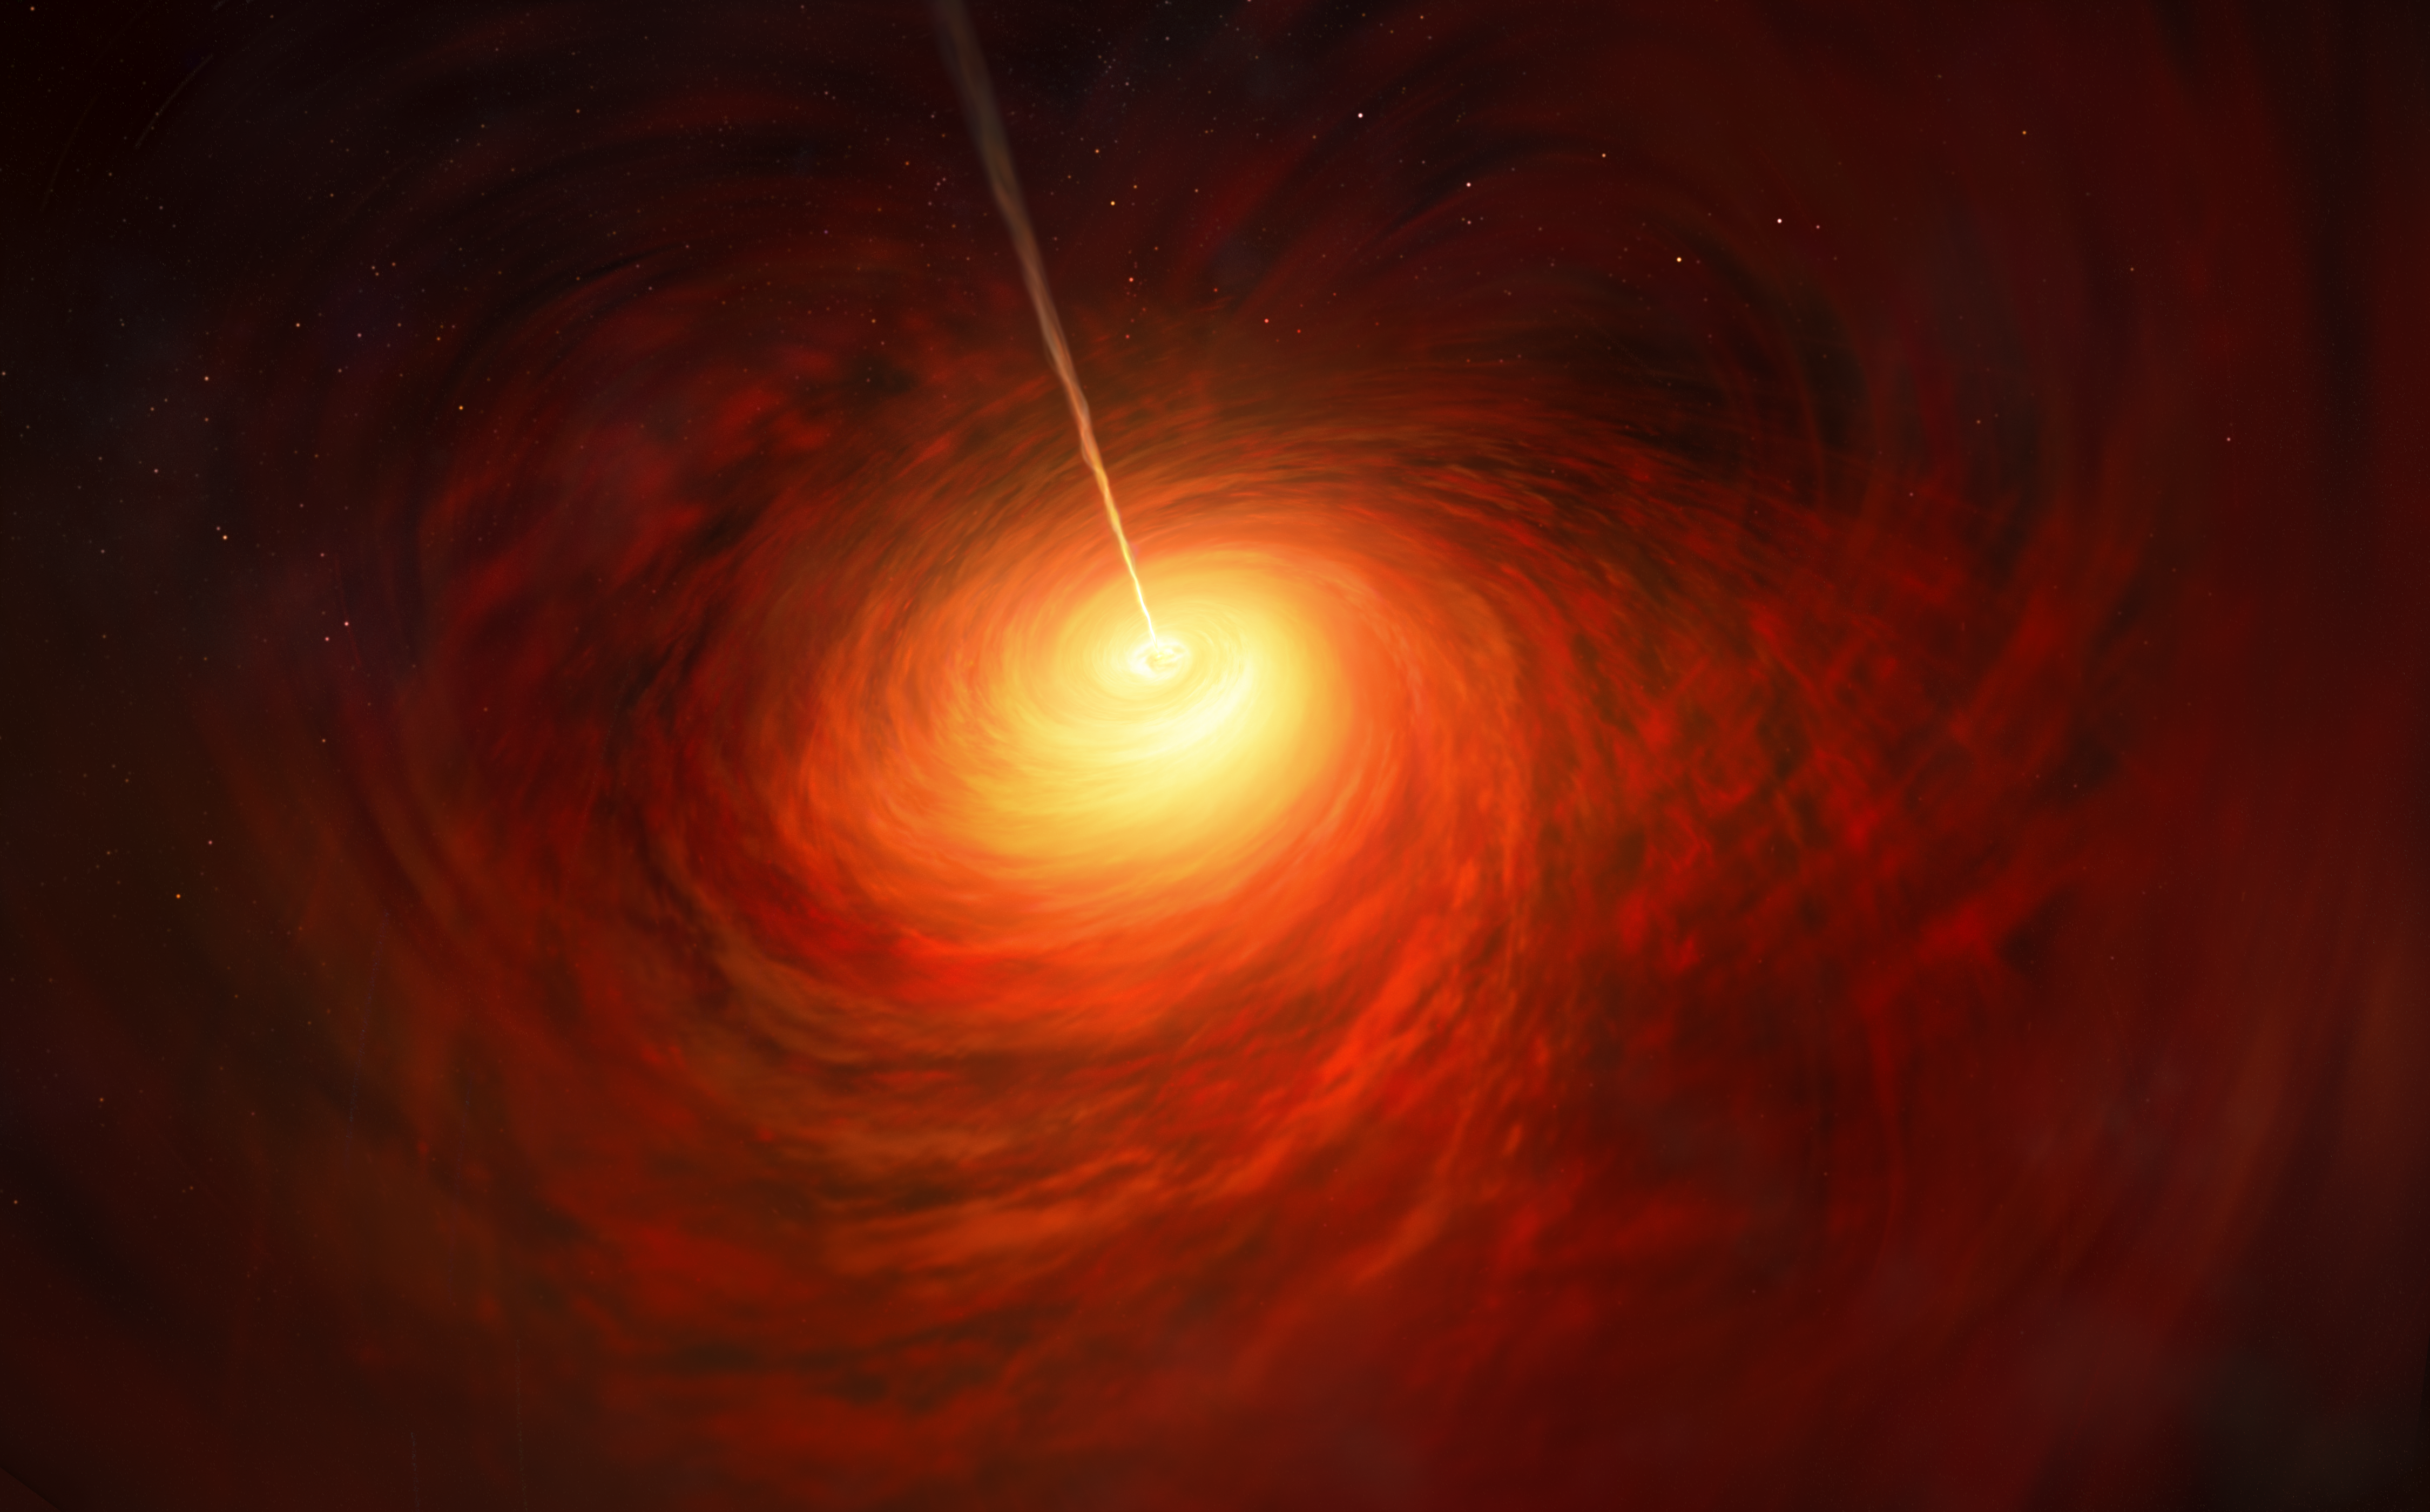

Artist’s impression of the Black Hole at the heart of M87

This artist’s impression depicts the black hole at the heart of the enormous elliptical galaxy Messier 87 (M87). This black hole was chosen as the object of paradigm-shifting observations by the Event Horizon Telescope. The superheated material surrounding the black hole is shown, as is the relativistic jet launched by M87’s black hole.

Credit: ESO/M. Kornmesser